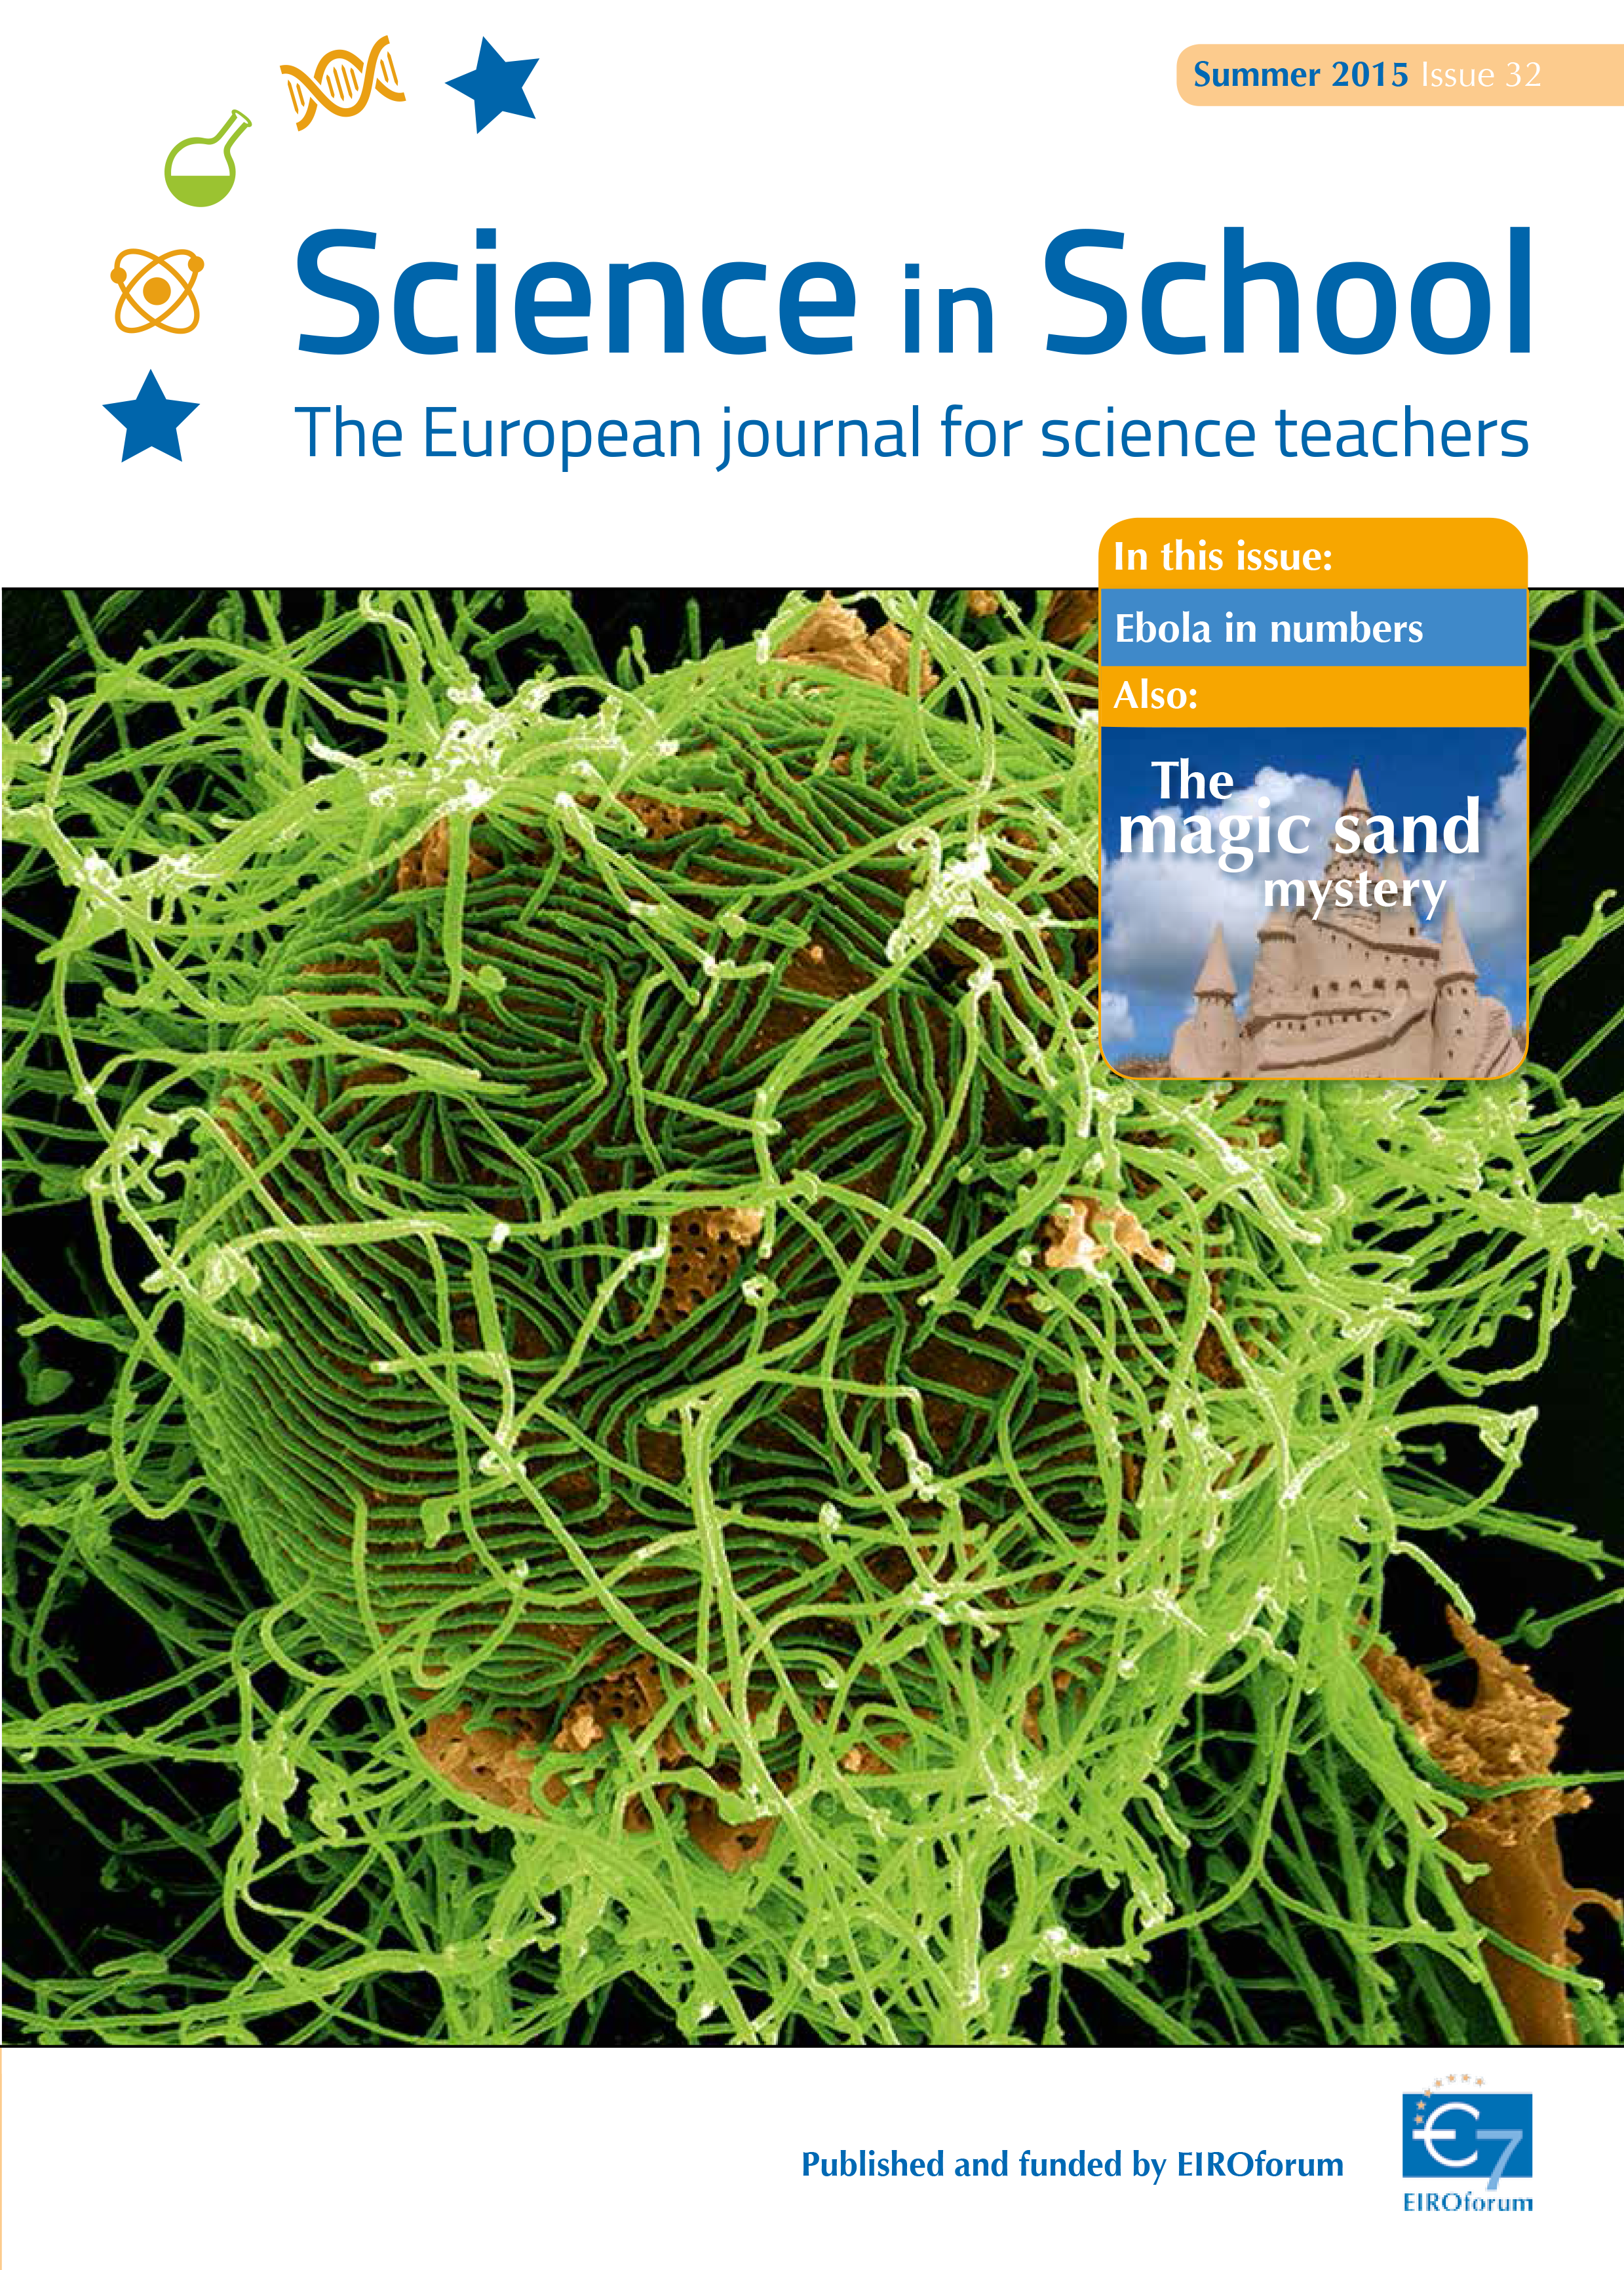

Cover of Science in School 32 — Summer 2015

Science in School aims to promote inspiring science teaching by encouraging communication between teachers, scientists, and everyone else involved in European science education. It is published by EIROforum, a collaboration between eight European intergovernmental scientific research organisations, of which ESO is a member. The journal addresses science teaching both across Europe and across disciplines: highlighting the best in teaching and cutting-edge research.

Read more about Science in School at: http://www.scienceinschool.org/

Read this issue online at: http://www.scienceinschool.org/2015/issue32

Credit: ESO